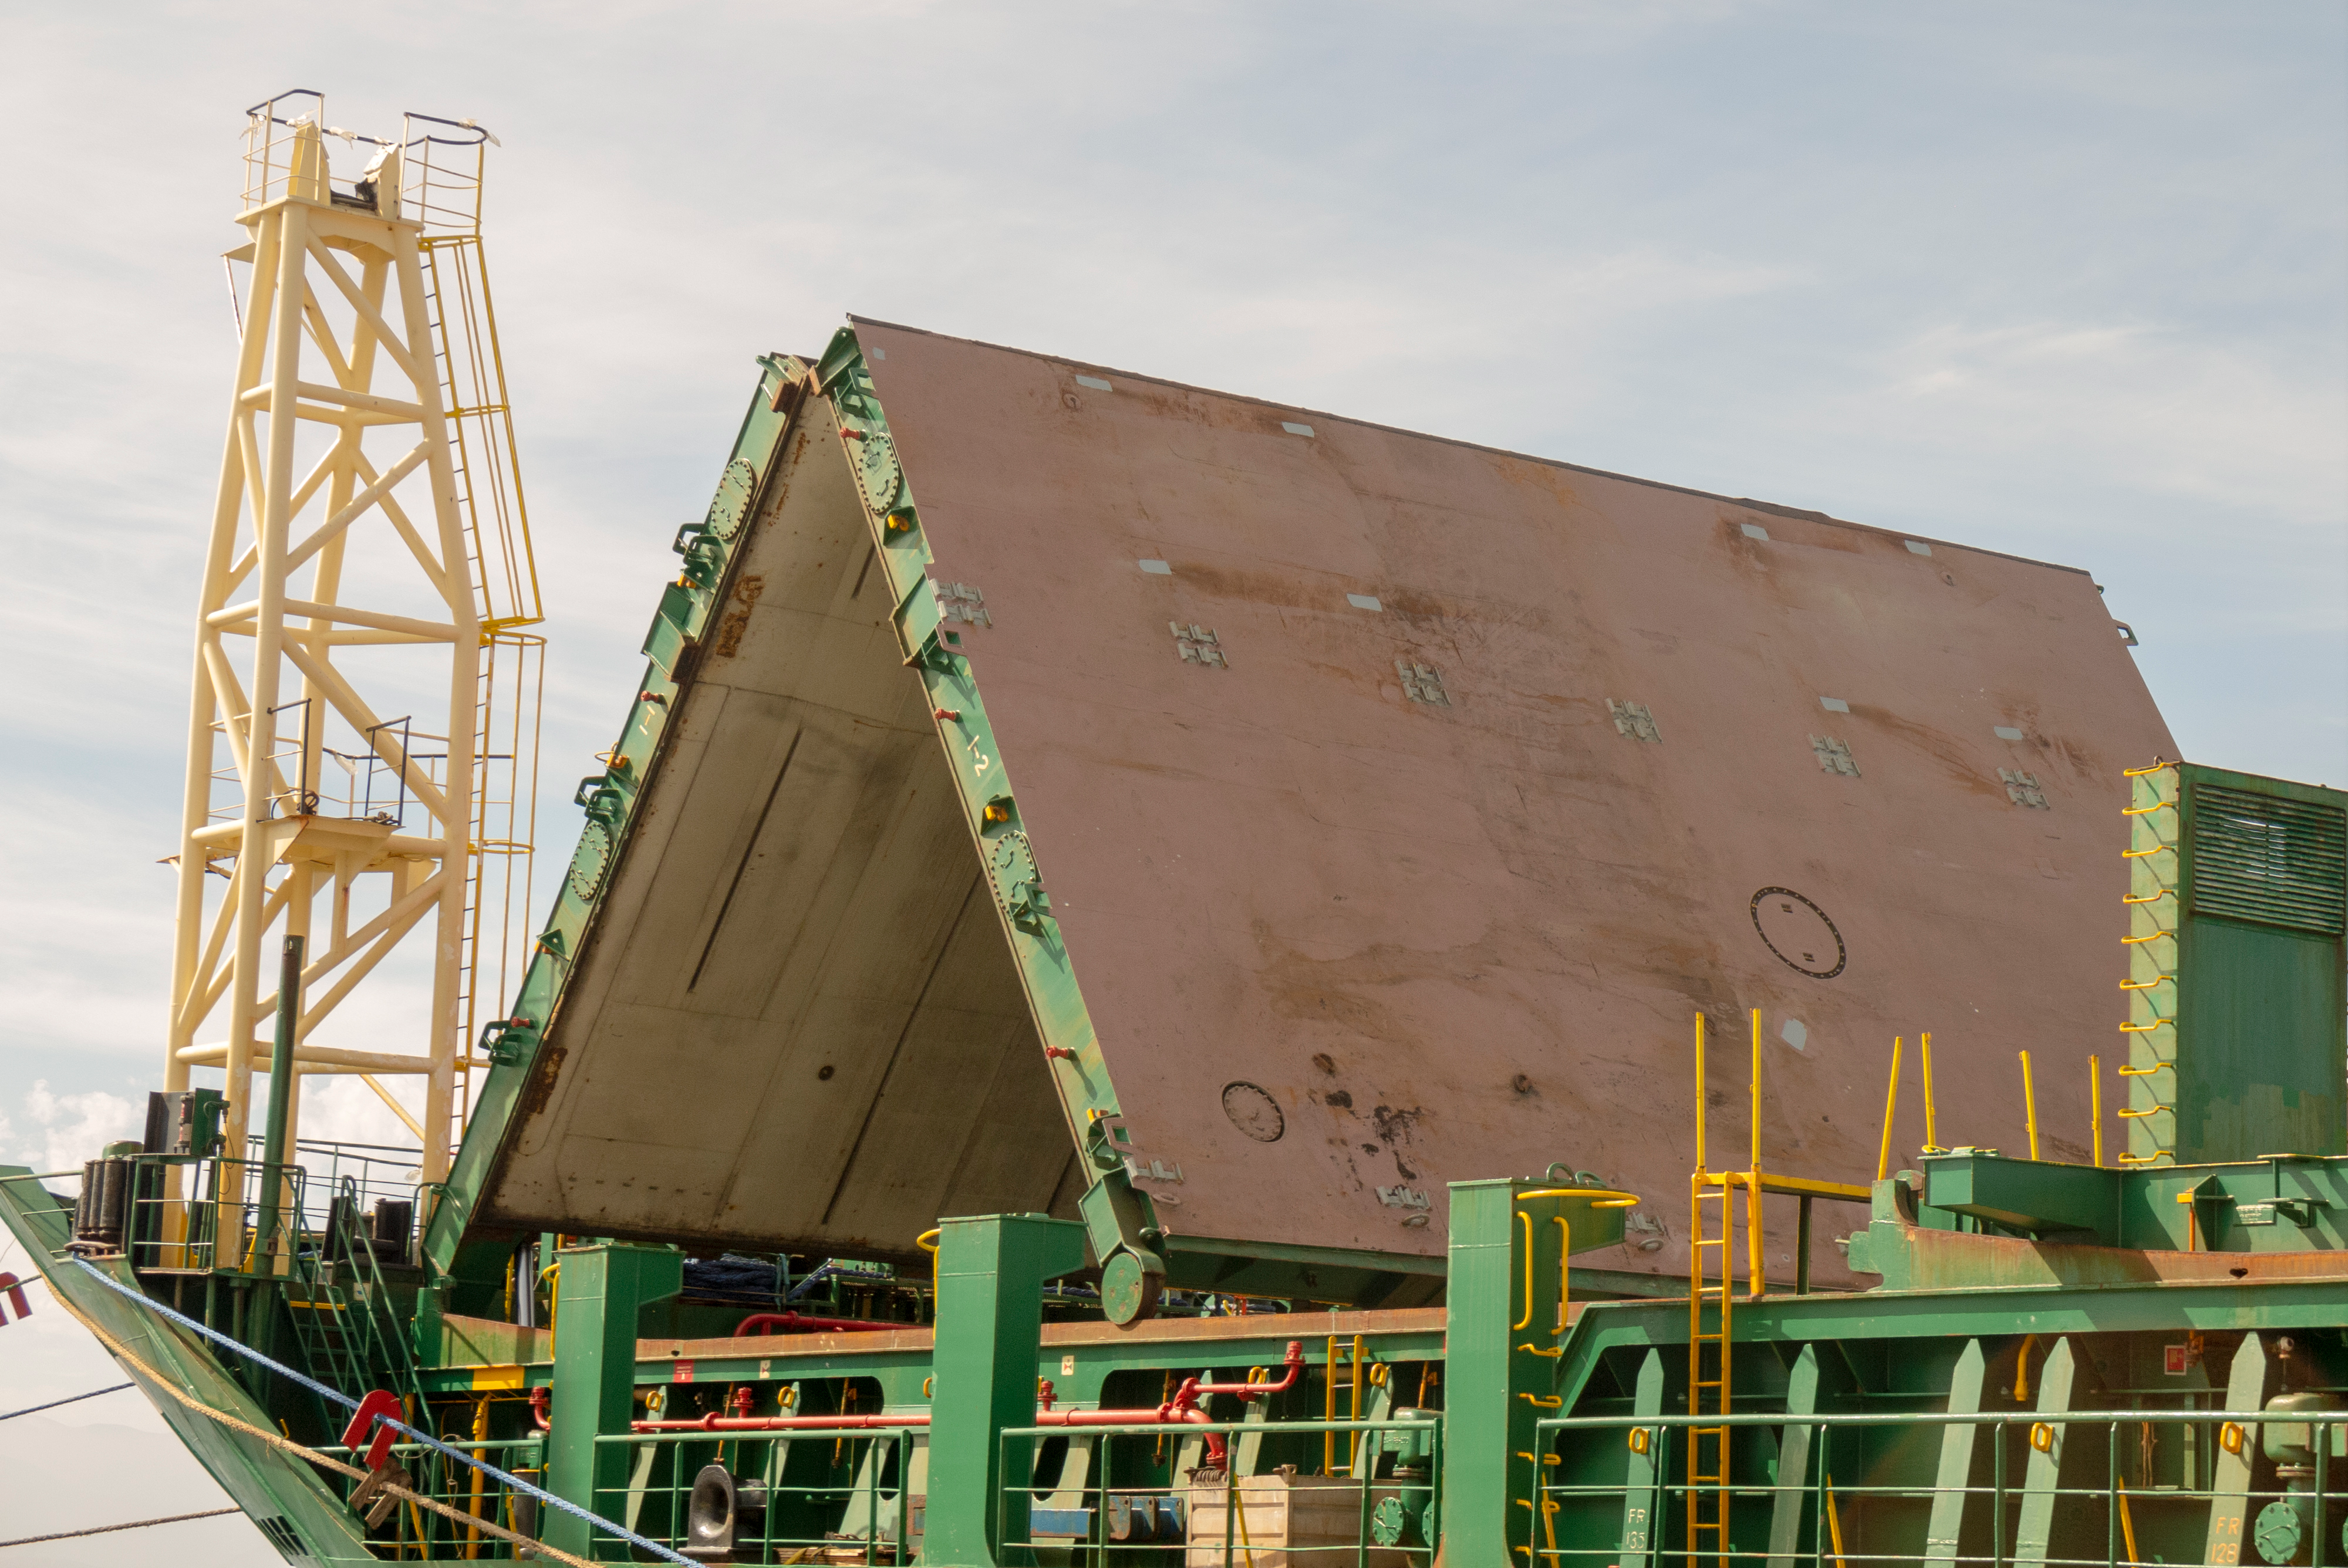

M1M3 Arrival in Chile

M1M3 arrival in Chile, transported each night closer to the summit.

Credit: Rubin Observatory/NSF/AURA